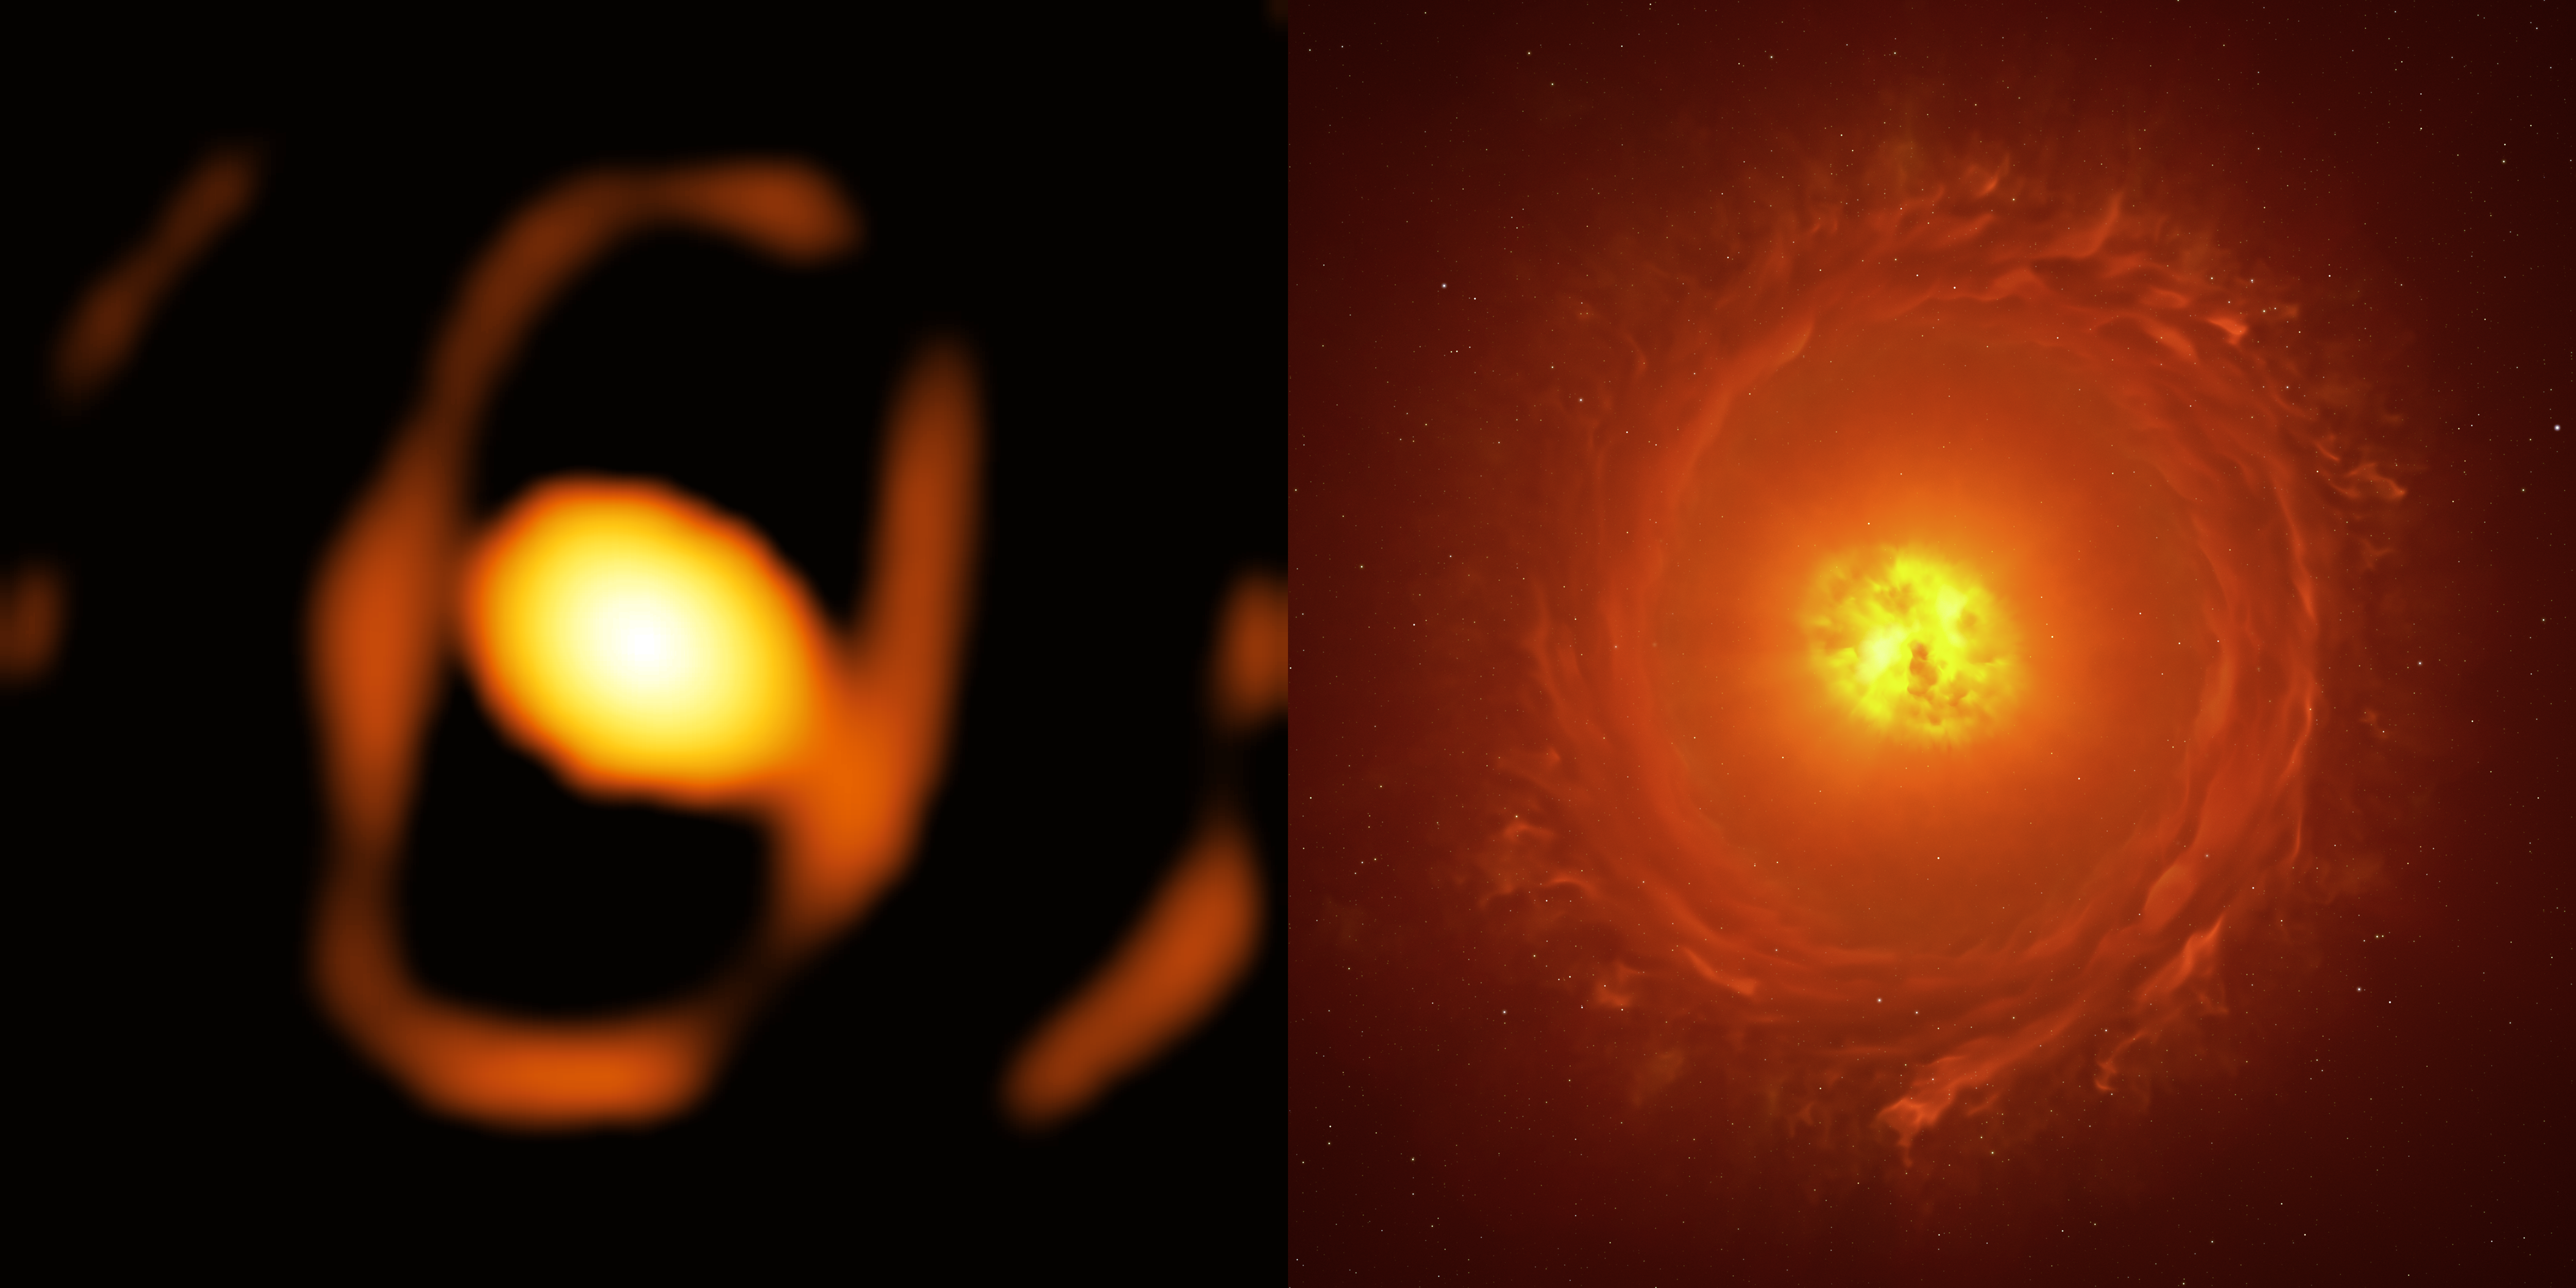

Image of the star WOH G64 side-by-side with an artistic reconstruction

Located in the Large Magellanic Cloud, at a staggering distance of over 160 000 light-years from us, WOH G64 is a dying star roughly 2000 times the size of the Sun. This image of the star (left) is the first close-up picture of a star outside our galaxy. This breakthrough was possible thanks to the European Southern Observatory’s Very Large Telescope Interferometer (ESO’s VLTI), located in Chile.

The new image, taken with the VLTI’s GRAVITY instrument, shows that the star is enveloped in a large egg-shaped dust cocoon. The image on the right shows an artist’s impression reconstructing the geometry of the structures around the star, including the bright oval envelope and a fainter dusty torus. Confirming the presence and shape of this torus will require additional observations.

Credit: ESO/K. Ohnaka et al., L. Calçada